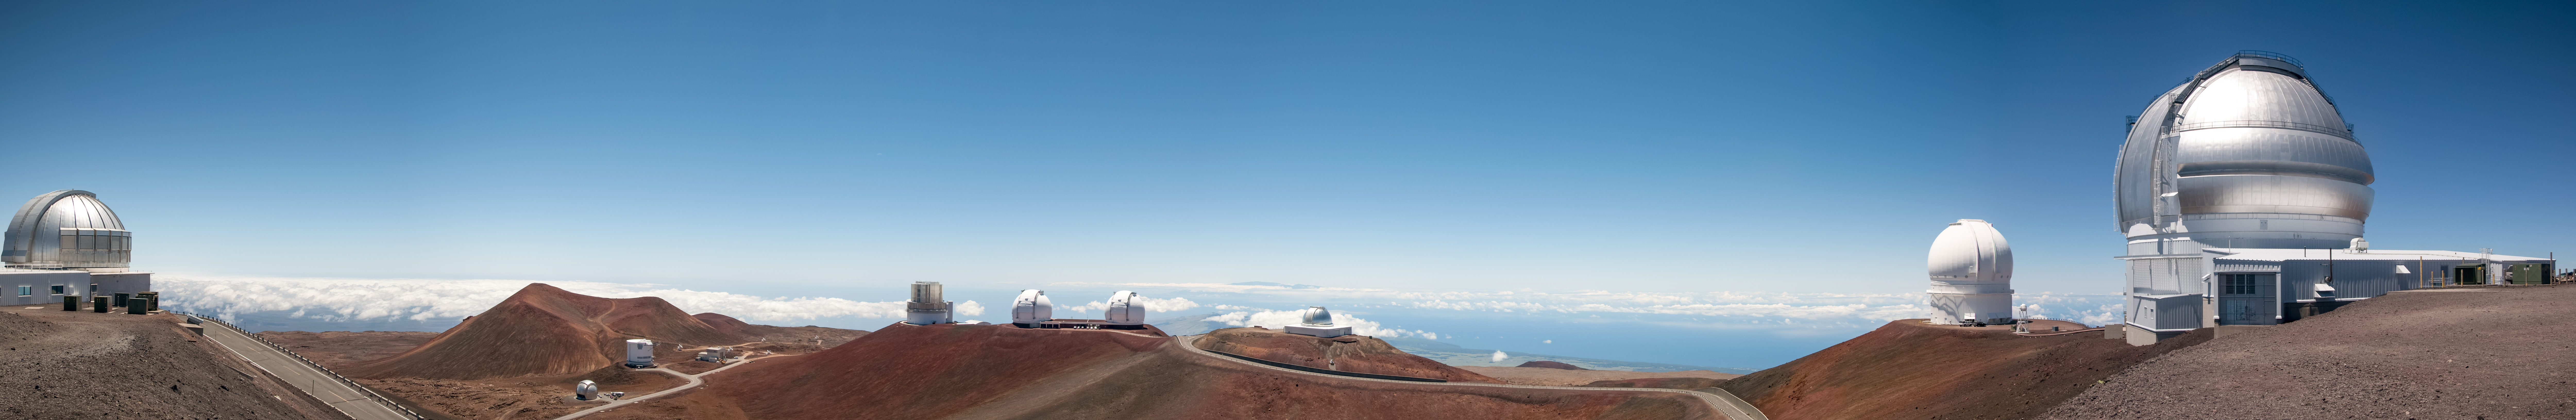

Summit ridge telescope panorama

Credit: International Gemini Observatory/NSF NOIRLab/AURA/J. Pollard